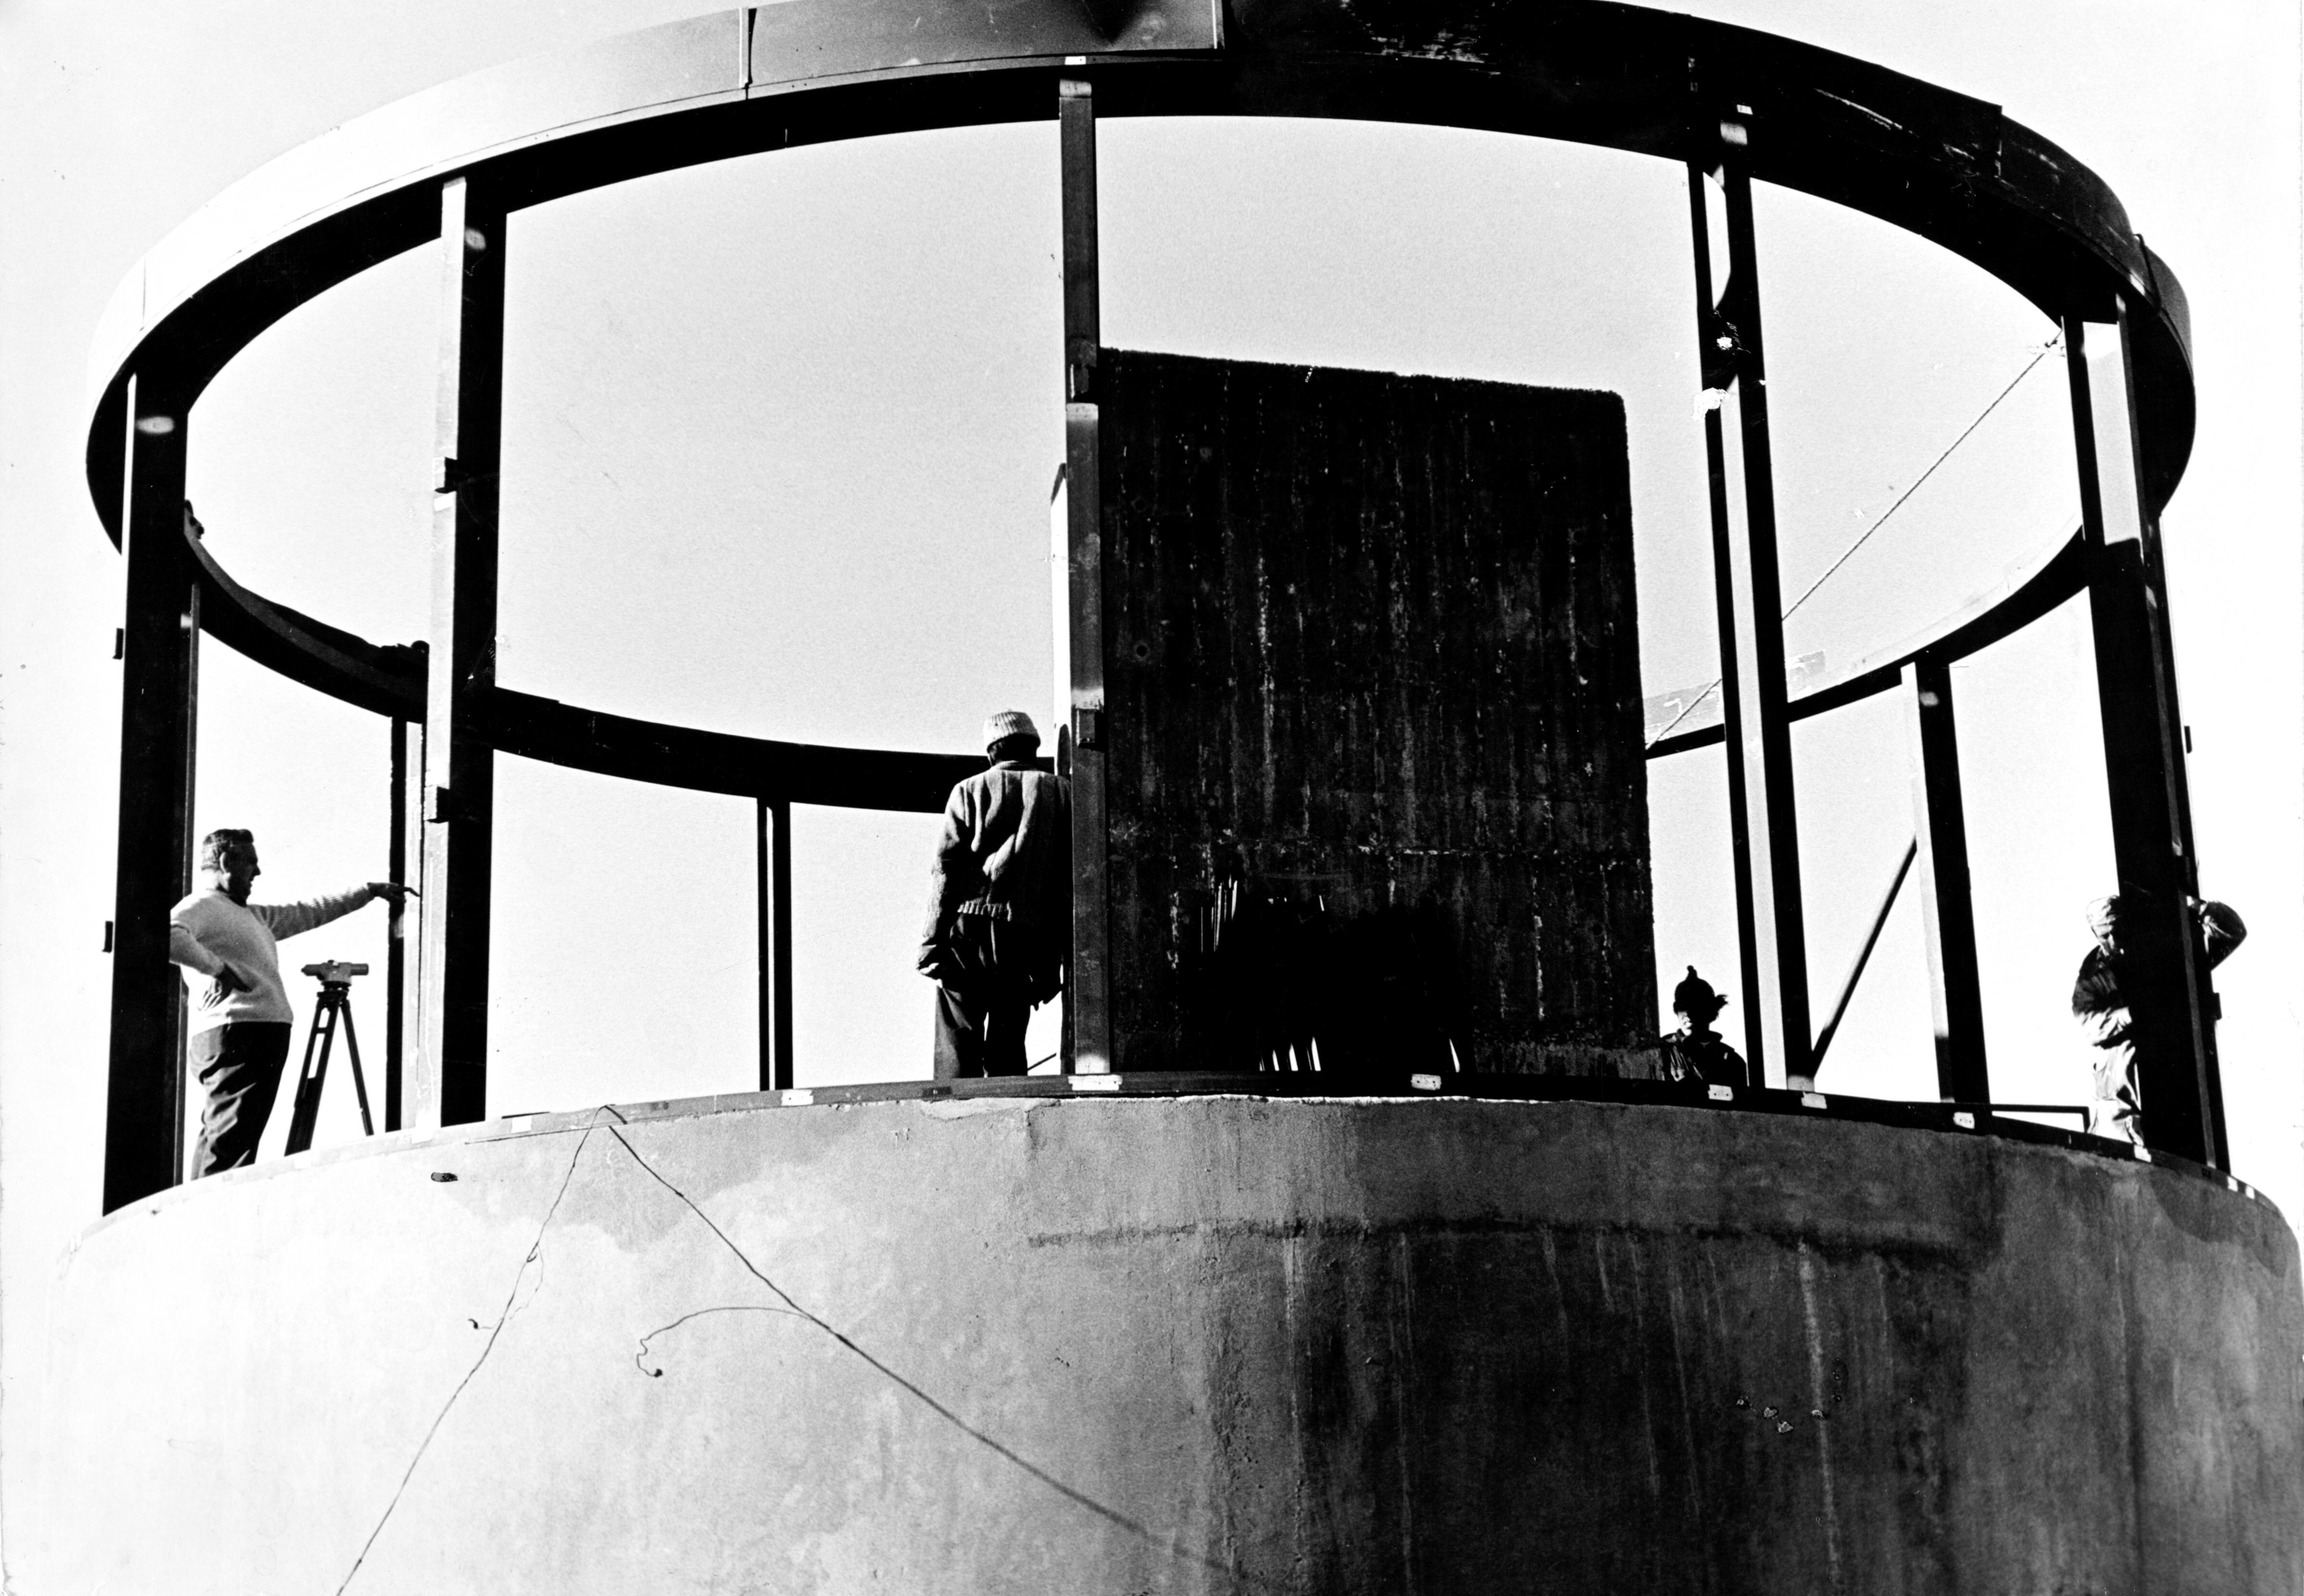

Construction of the Grand Prisme Objectif telescope building at La Silla

Construction of the building for the Grand Prisme Objectif telescope (GPO) telescope, at La Silla, in 1967. The GPO was finally installed at ESO’s La Silla Observatory in 1968, after eight years of service in the site testing activities in South Africa.

Credit: ESO/F. Middelburg